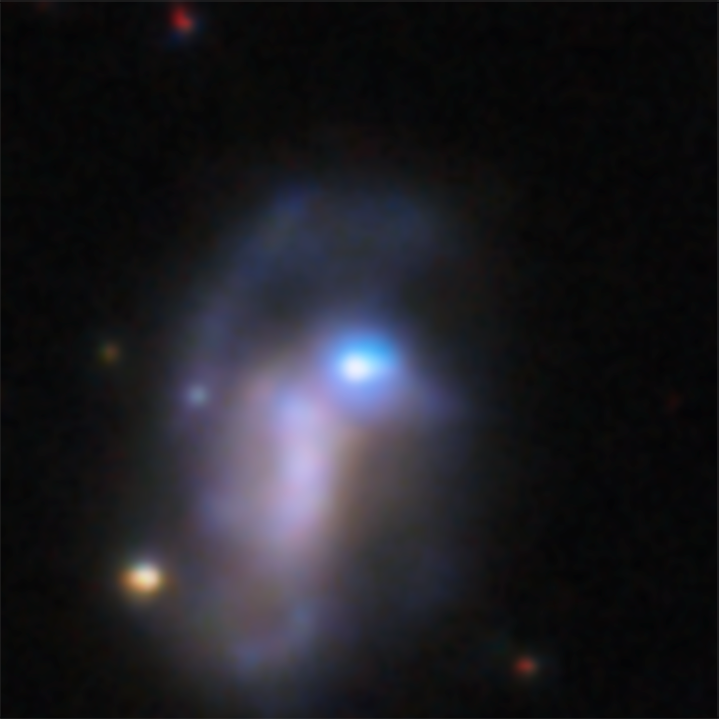

Rubin image of SN 2026gzf host galaxy pre-explosion (May 2025–January 2026)

This image shows the host galaxy of the recently detected supernova SN 2026gzf. This supernova was first detected by the Einstein Probe on 21 March 2026. This image of the host galaxy, created by stacking multiple images taken between May 2025 and January 2026, reveals a bright blue source at the location of the supernova, which scientists say likely represents a compact, extreme star-forming region in the host galaxy, combined with pre-explosion activity of the progenitor star before its death.

This image was captured with the LSST Camera, mounted on NSF–DOE Vera C. Rubin Observatory, jointly funded by the U.S. National Science Foundation (NSF) and the U.S. Department of Energy's Office of Science (DOE/SC).

View a series of close-up images that show the evolving supernova here.

SN 2026gzf occurred within Rubin’s COSMOS Deep Drilling Field. Observations of this field, including this image, were recently made public as part of Rubin’s Early Data Preview 2 (EDP2) — the first data preview based on observations from the LSST Camera. EDP2 combines Rubin’s science validation observations collected between April 2025 and January 2026.

Credit: NSF–DOE Vera C. Rubin Observatory/NOIRLab/SLAC/AURA